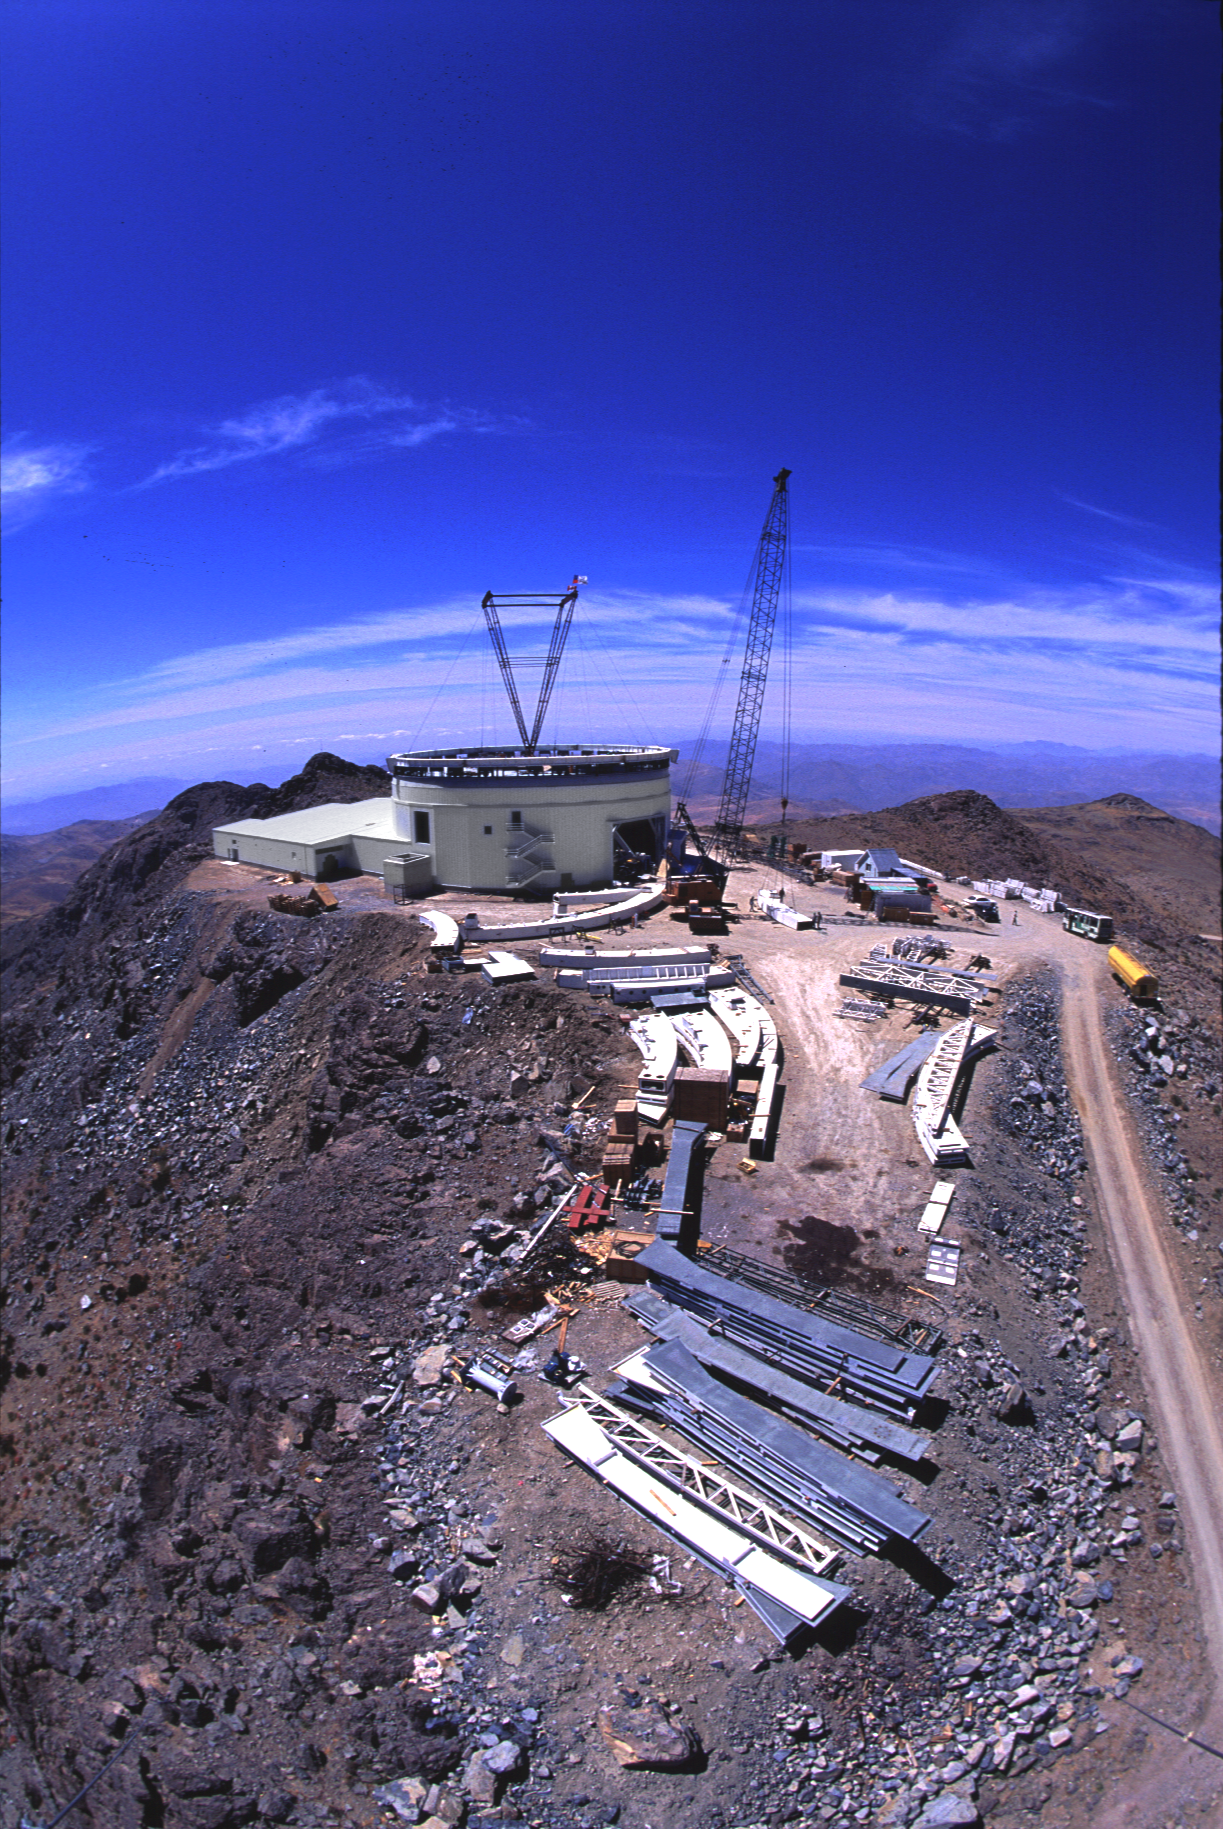

Gemini South, Cerro Pachon

Construction at Cerro Pachon, Chile, in late January of 1998, in preparation for the Gemini South 8-meter telescope.

Credit: Tom Sebring/NOIRLab/NSF/AURA/